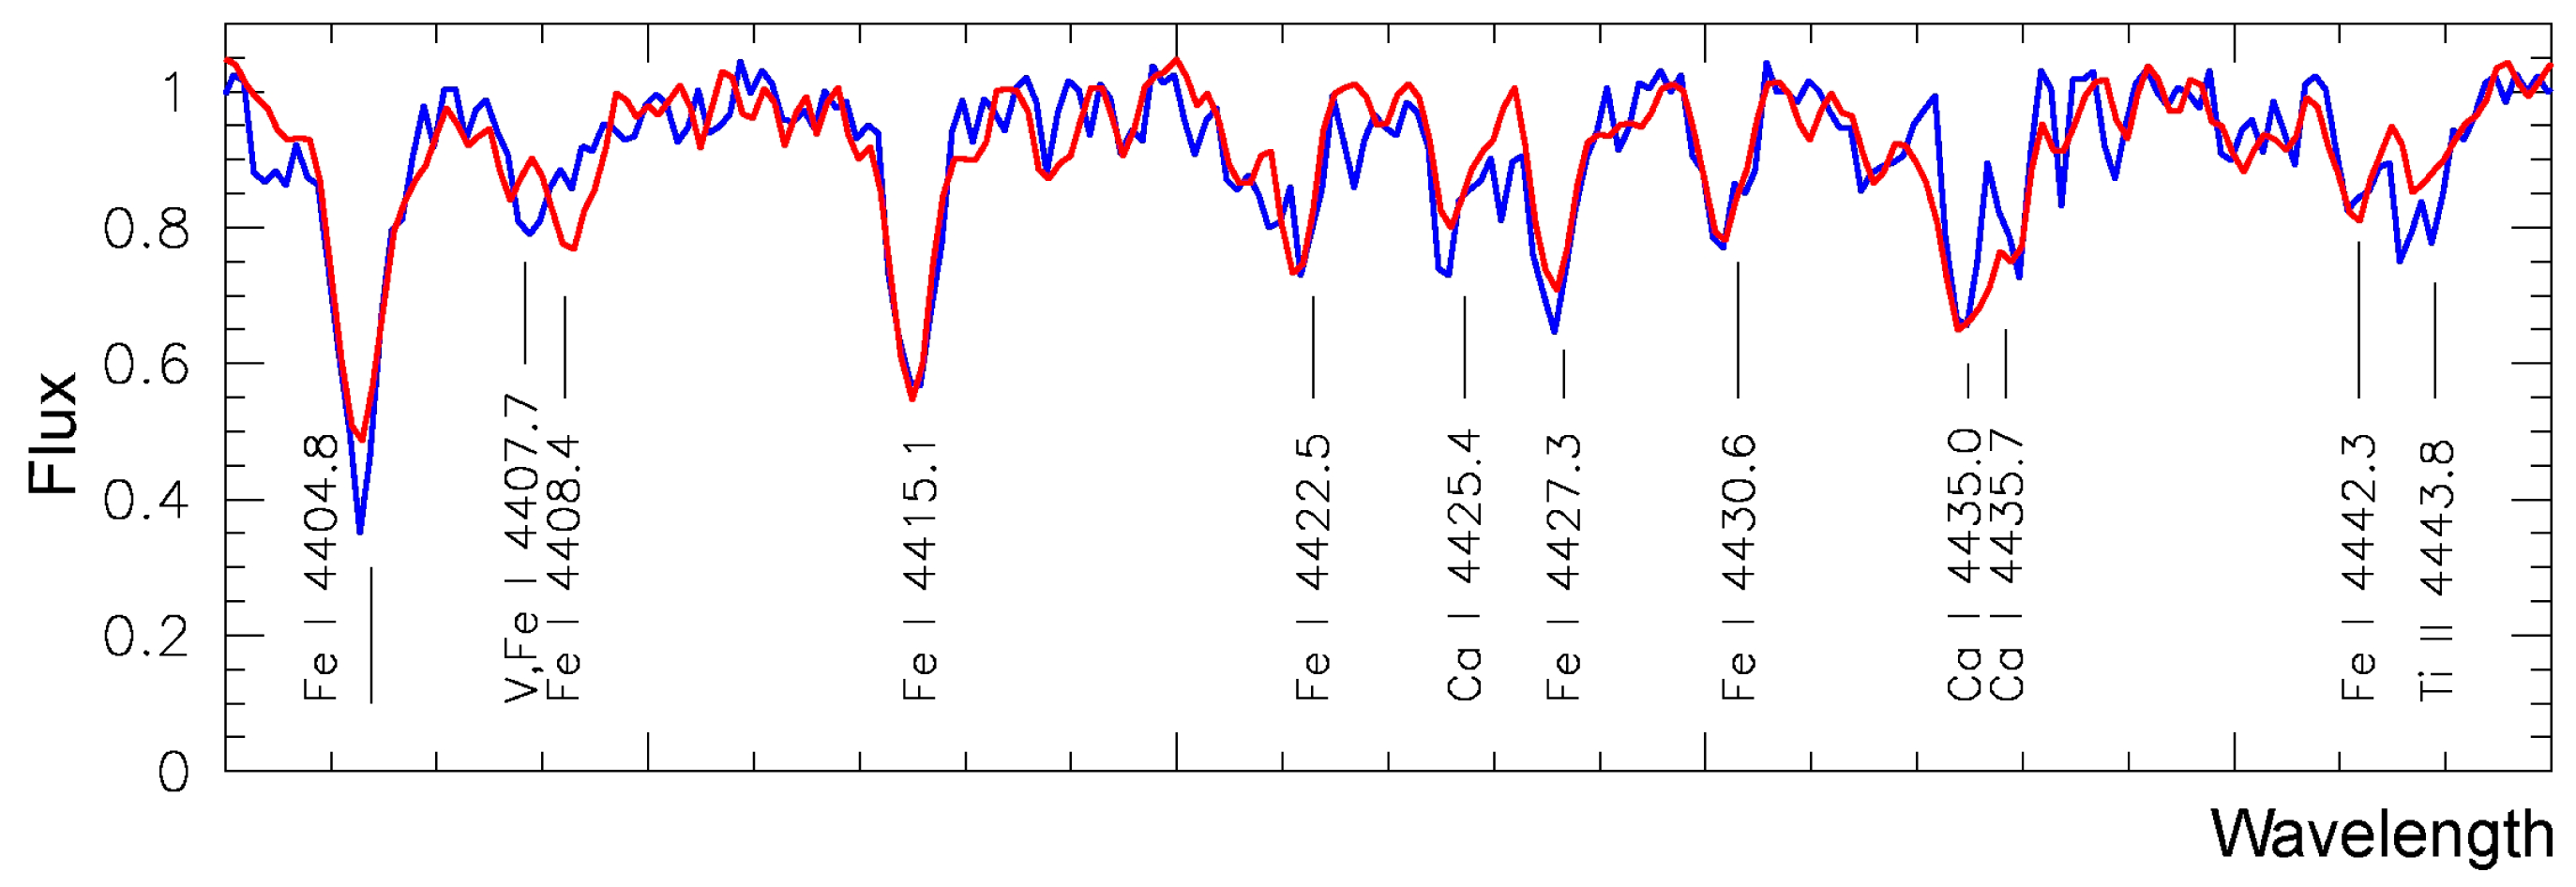

Average spectra of the blue and red population stars

Average spectra of the blue and red stellar populations in the globular cluster Omega Centauri. Each spectrum represents an average of spectra of 17 individual stars and a total of 204 hours of exposure time with the FLAMES instrument on the Very Large Telescope. The spectral lines of some elements are indicated. Differences between the two spectra are easily noticeable; a detailed analysis shows that the "blue" spectra correspond to a greater content of heavier elements than the "red" spectra. (VLT KUEYEN and FLAMES)

Credit: ESO